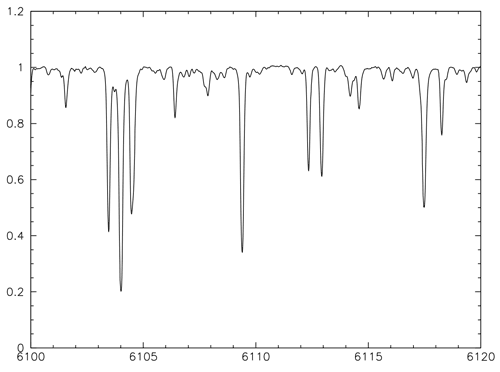

Spectrum of the K2 red giant HD 192879

Spectrum of the K2 red giant HD 192879 obtained with bHROS during commissioning which demonstrates the very high resolution of the instrument.

Credit: International Gemini Observatory/NOIRLab/NSF/AURA